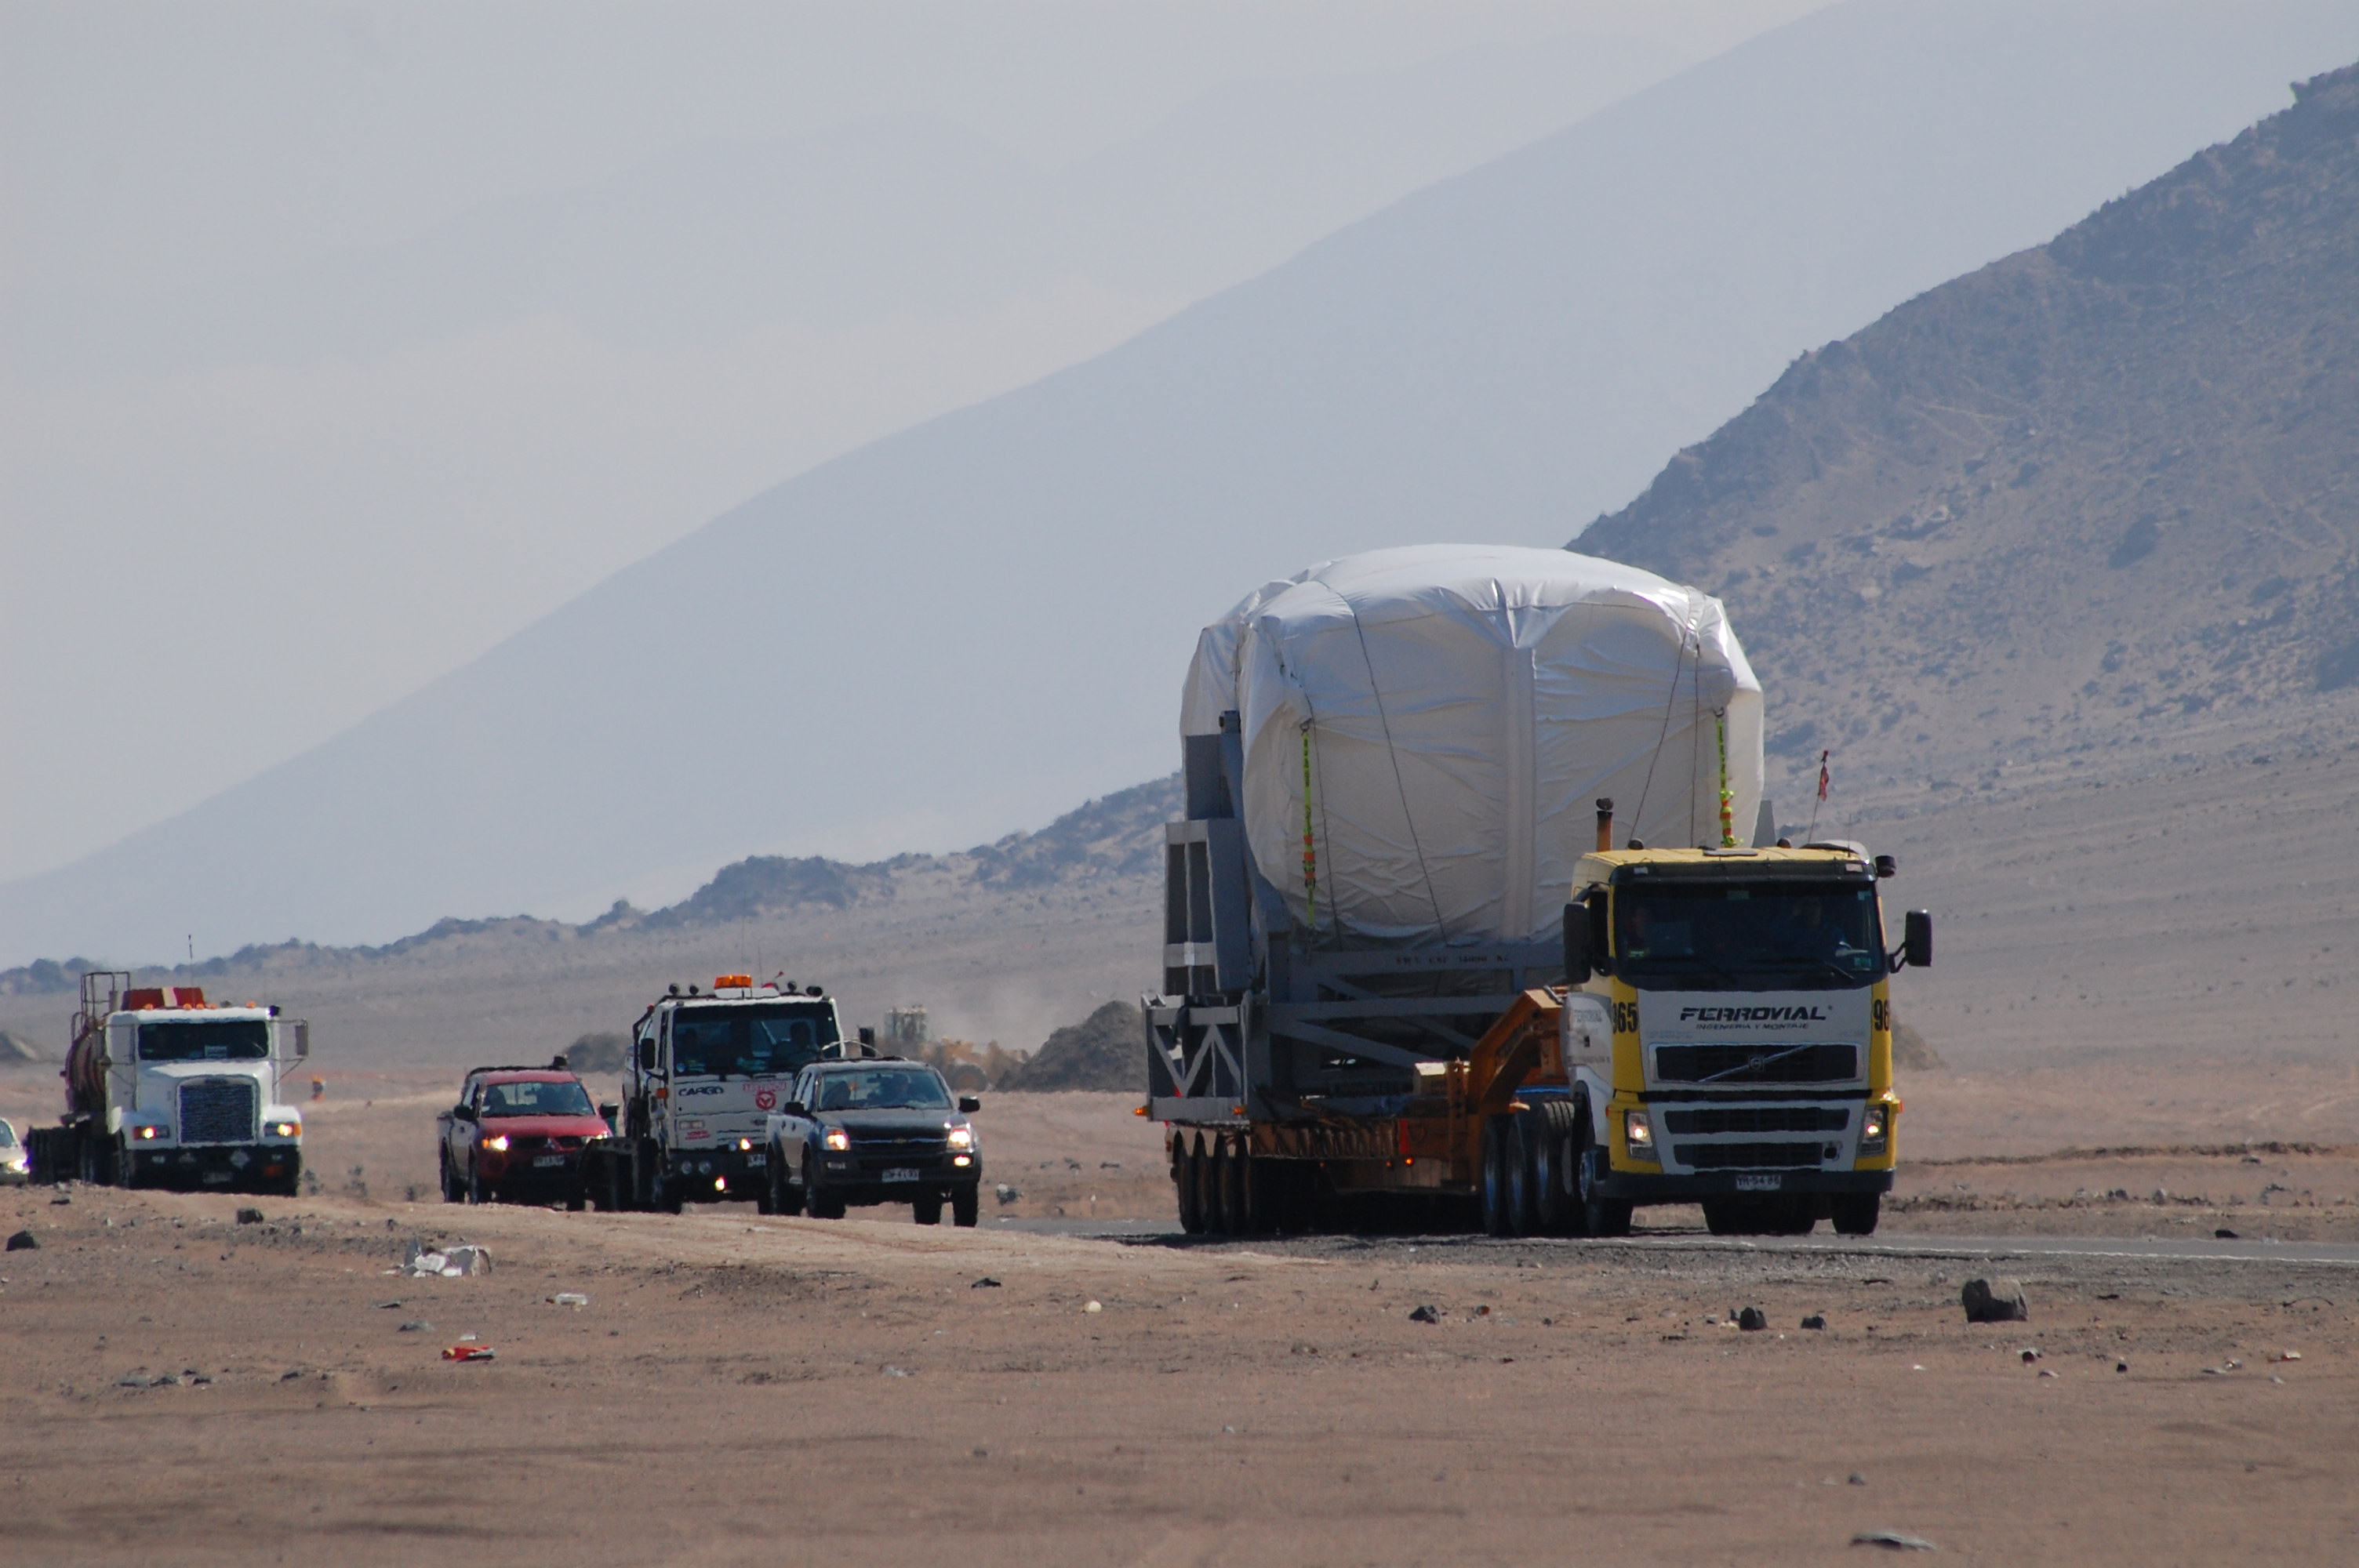

Arrival of American antenna

Arrival of American antenna (VERTEX).

Credit: ALMA (ESO/NAOJ/NRAO)